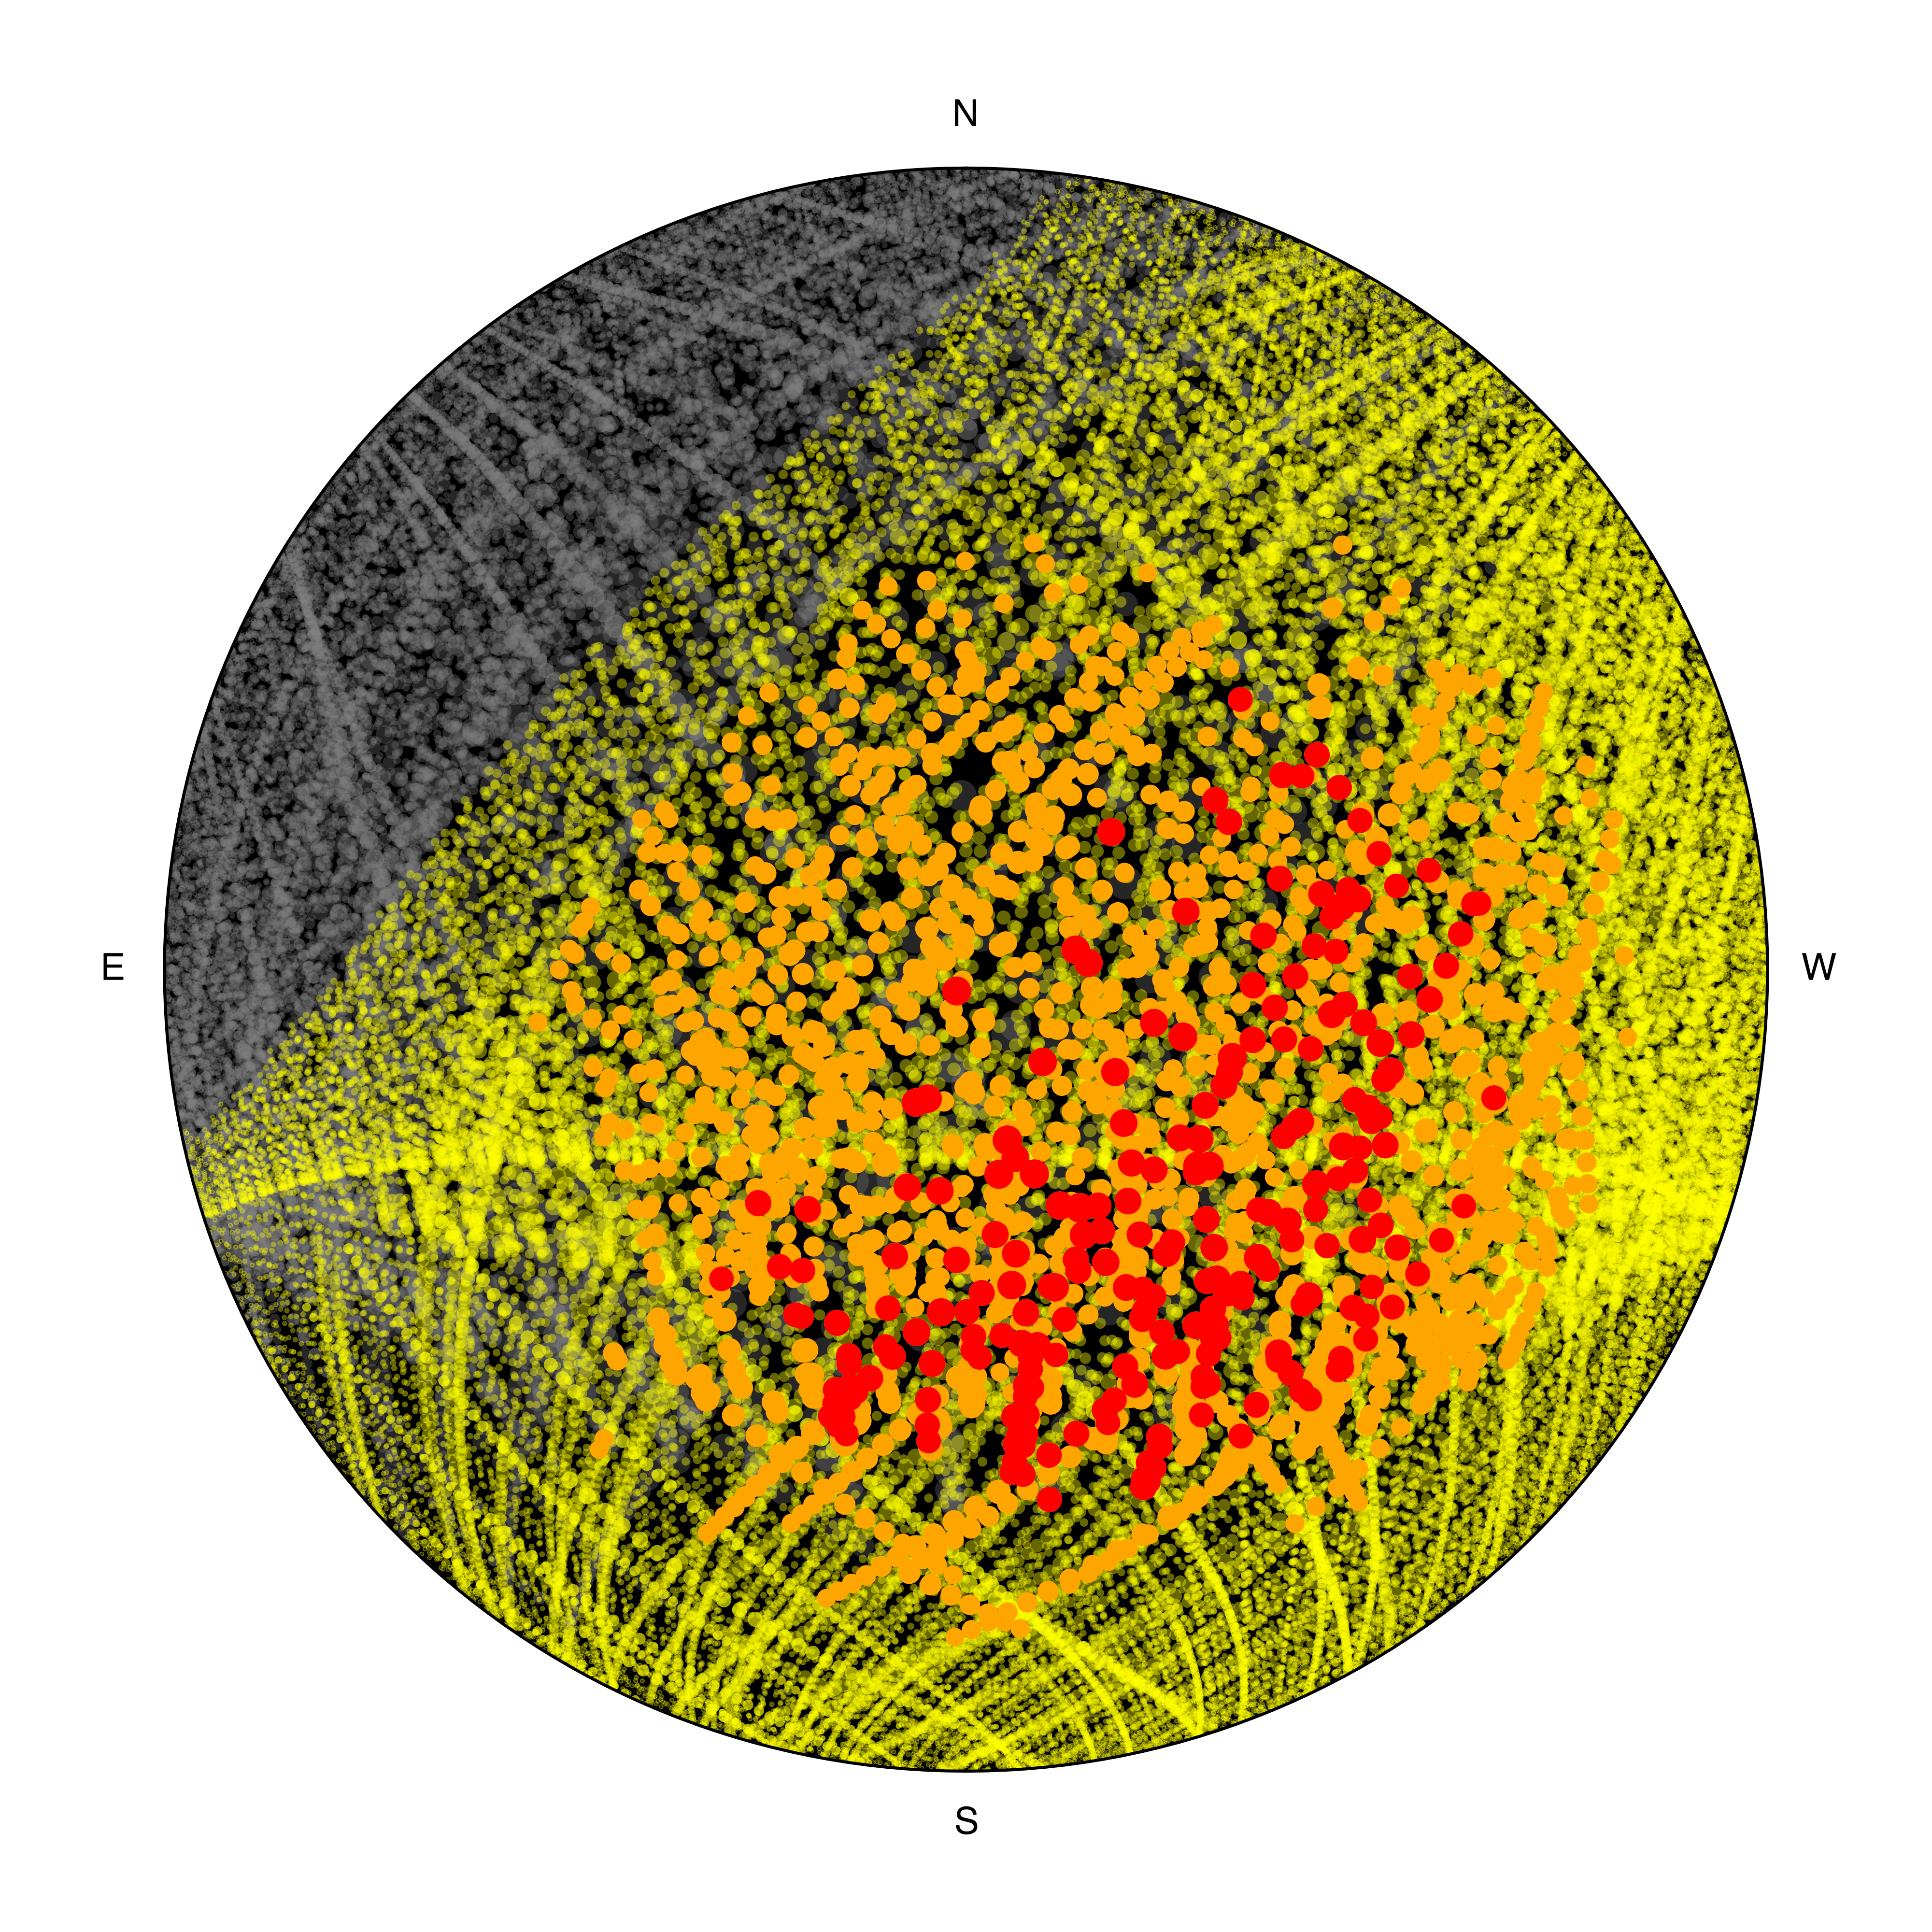

Predicted number of satellites above the VLT with 1 million SpaceX satellites in orbit

This diagram shows the number of satellites that would be visible above ESO’s Very Large Telescope (VLT) if SpaceX launches their planned constellation of 1 million satellites.

The calculations were done about two hours after sunset, well into the truly dark part of the night. The grey dots are satellites in the Earth’s shadow and therefore invisible, whereas the coloured dots are illuminated satellites. The orange dots, almost 2000 of them, correspond to satellites brighter than magnitude 7 –– the faintest brightness visible to the naked eye from extremely dark locations. The red dots, more than 200, are satellites brighter than magnitude 5, which corresponds to the faintest objects visible to the naked eye from a suburban location.

Credit: ESO/O. Hainaut